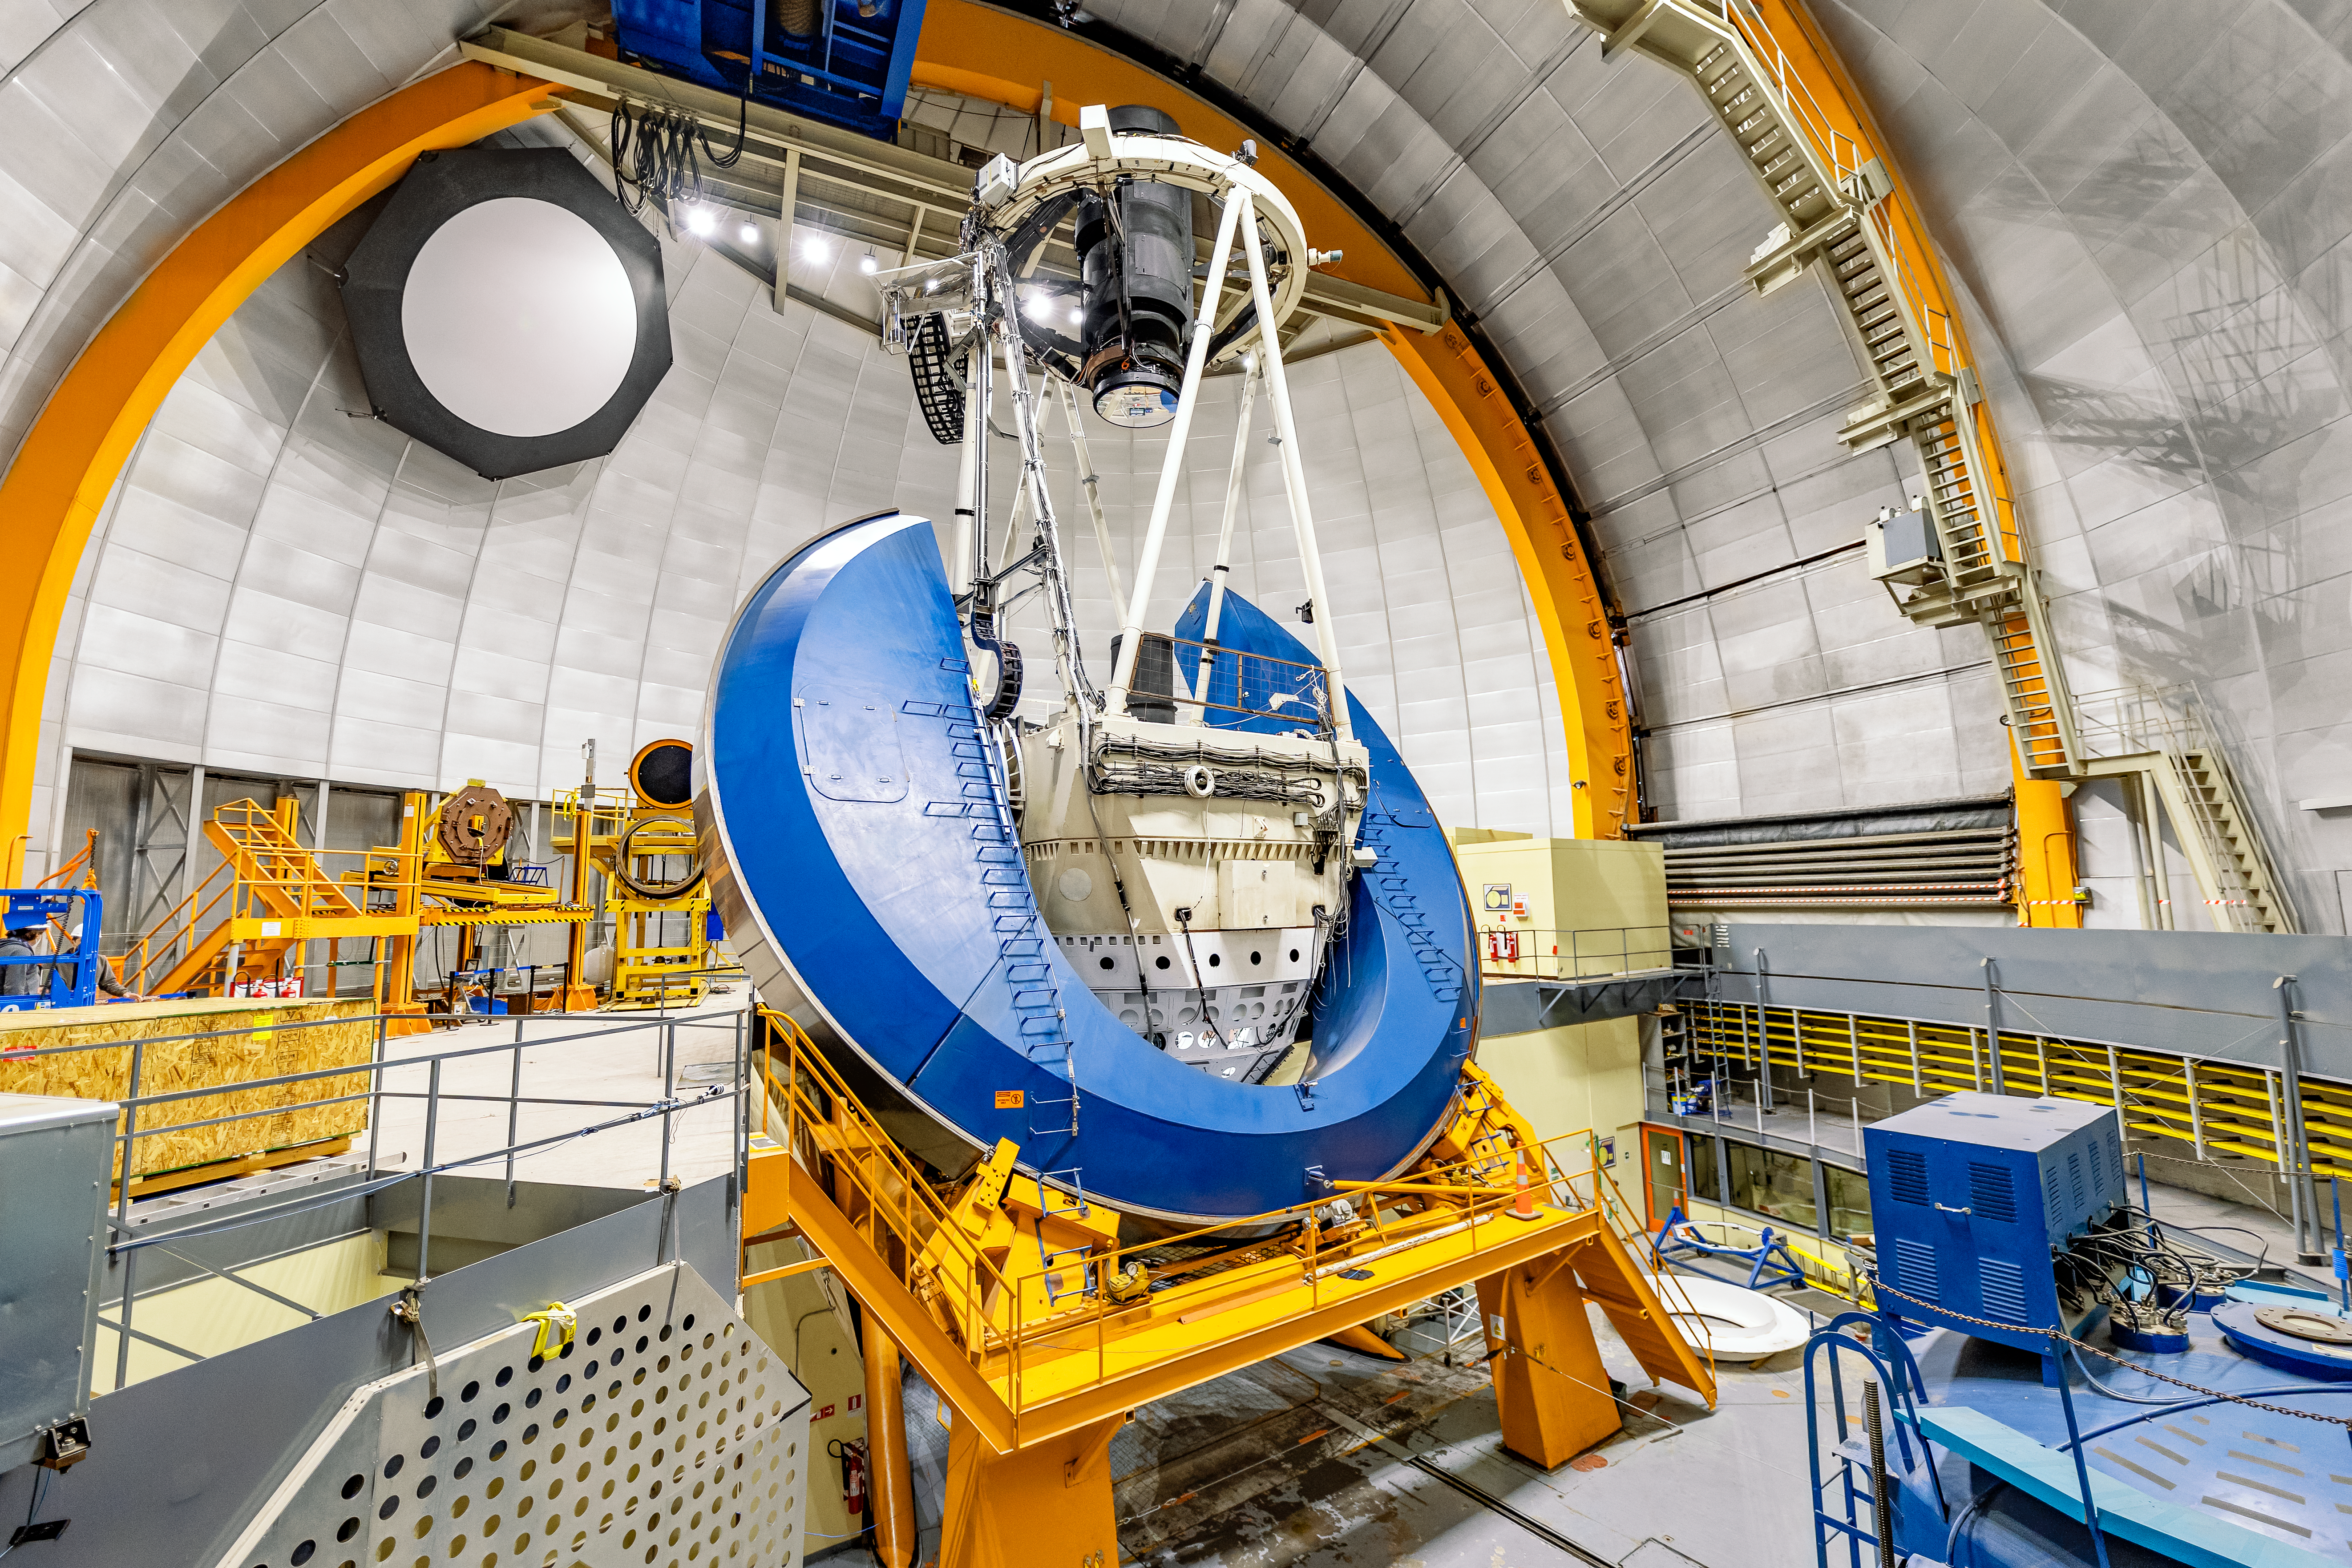

Víctor M. Blanco 4-meter Telescope Interior

The interior of the Víctor M. Blanco 4-meter Telescope on Cerro Tololo in Chile.

Credit: CTIO/NOIRLab/NSF/AURA/ T. Slovinský